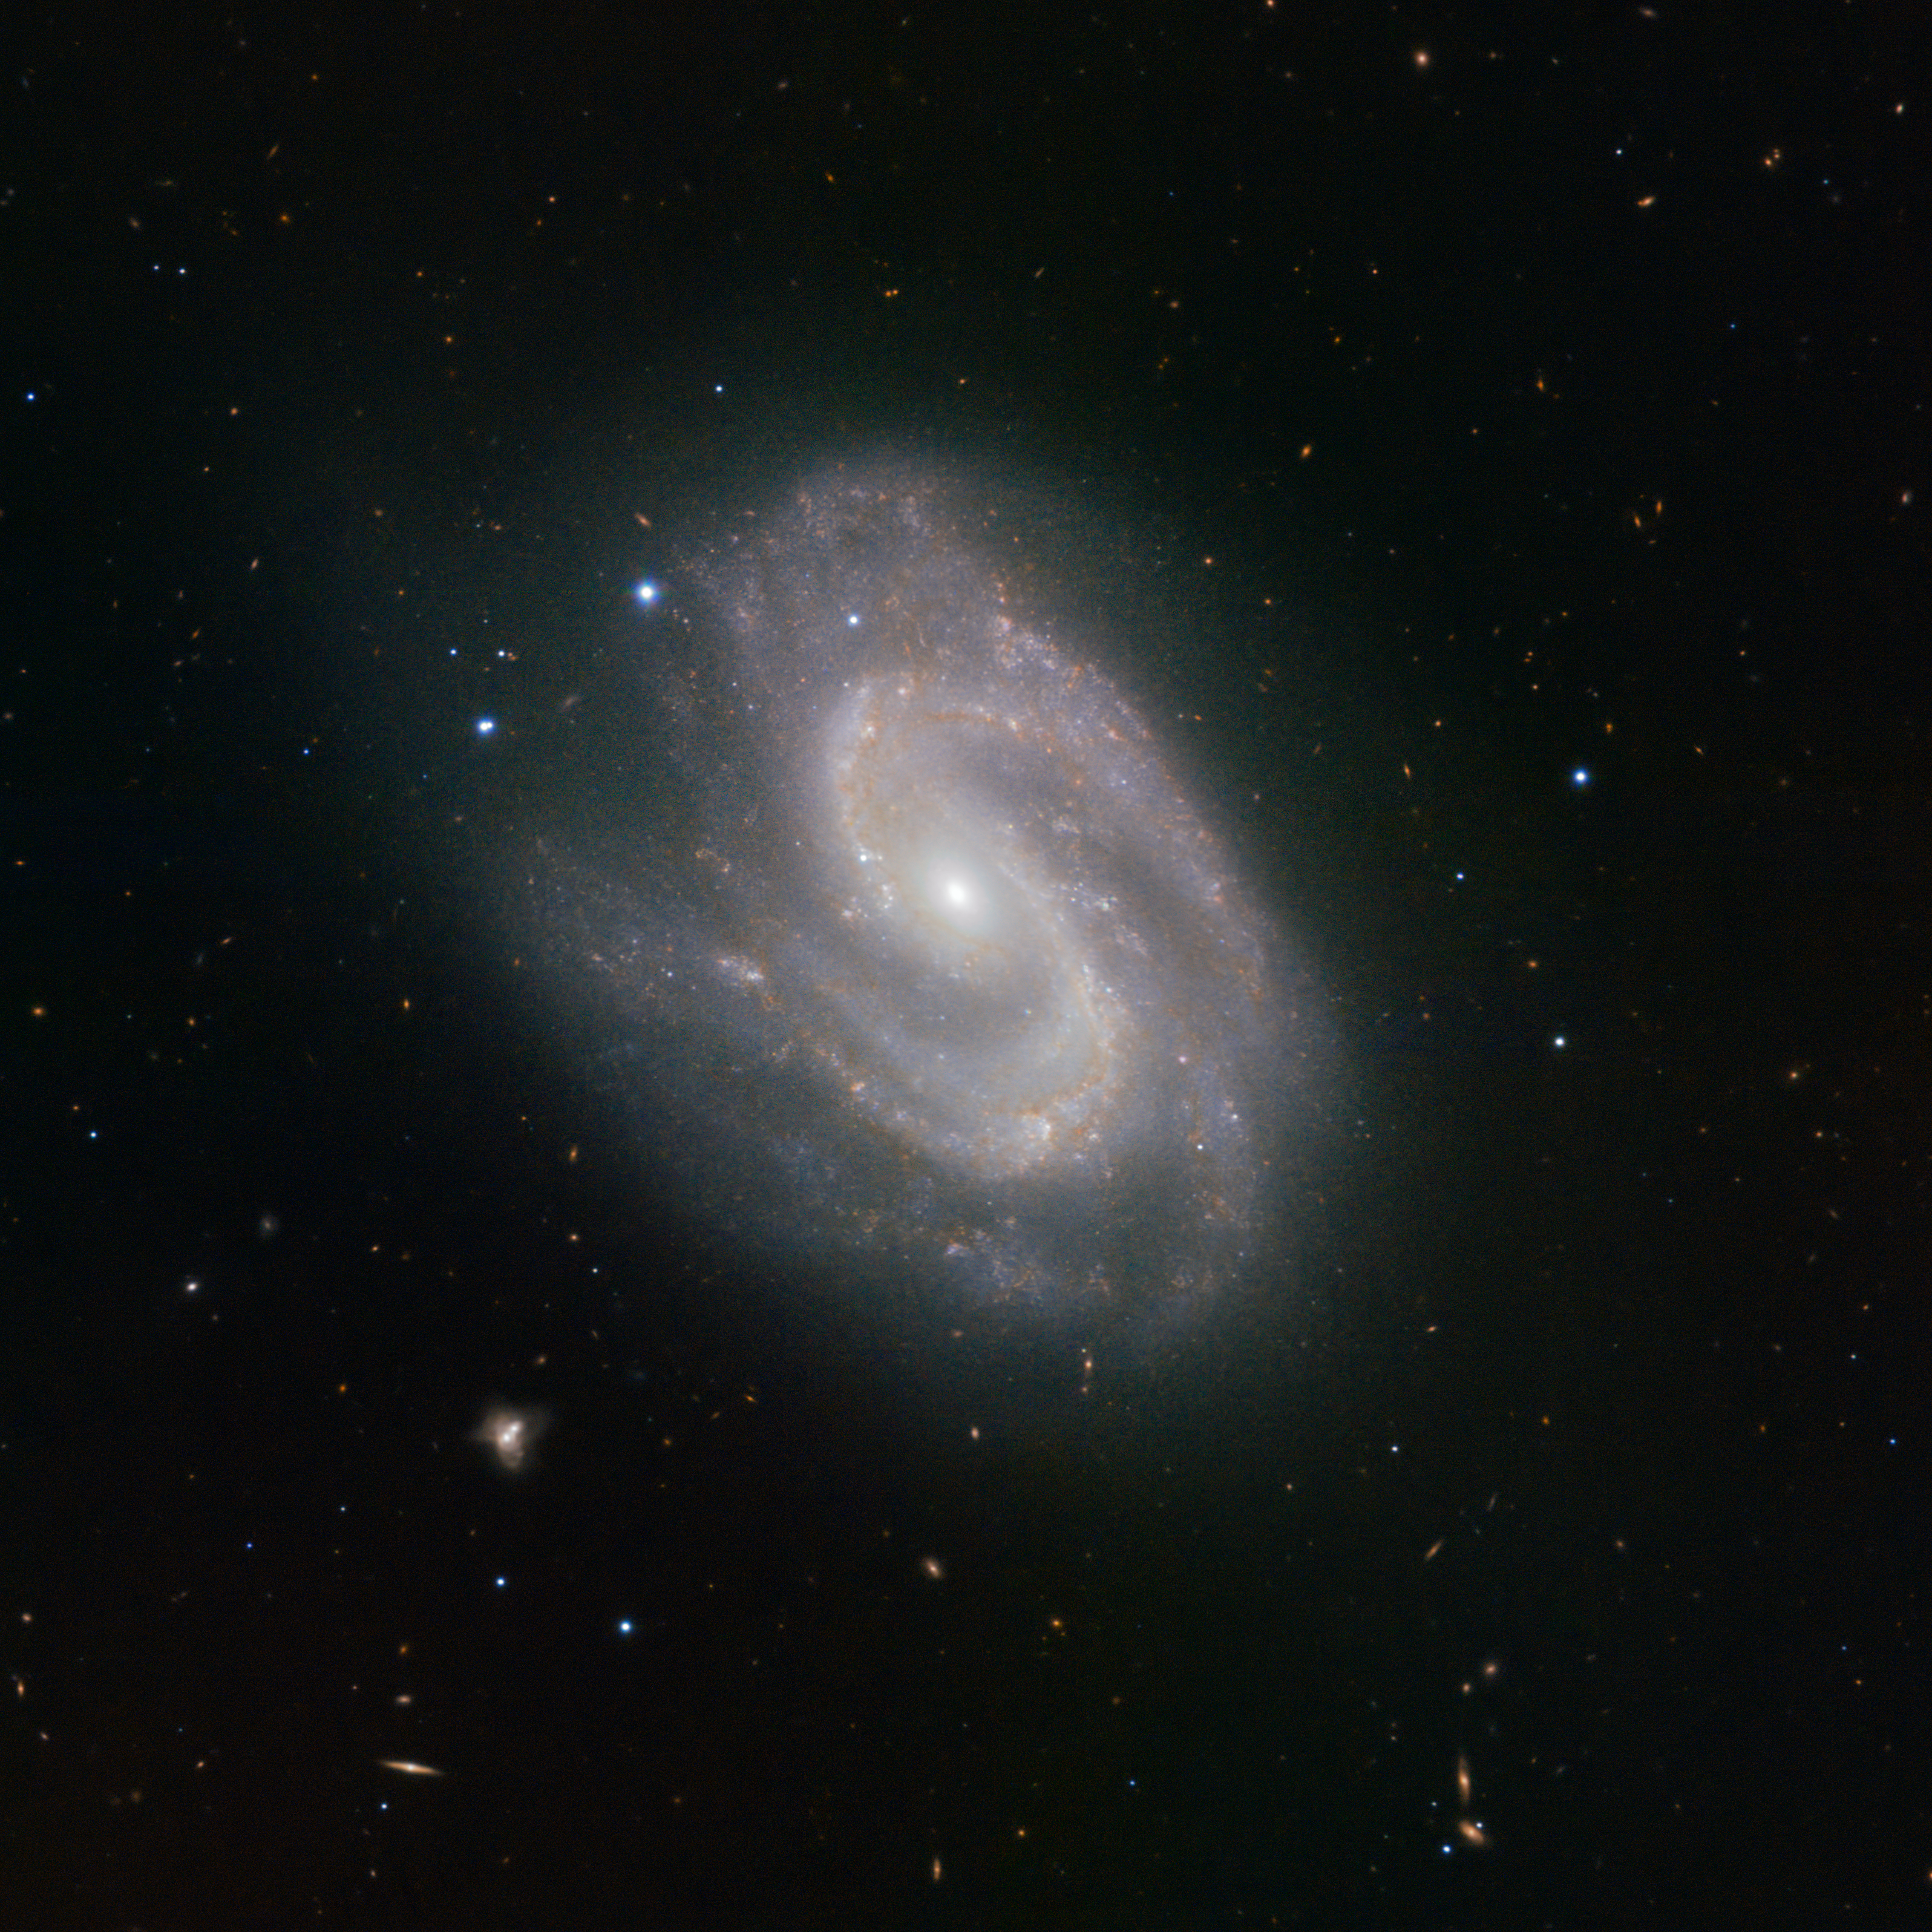

HAWK-I instrument spies a super galaxy

The HAWK-I instrument on ESO's Very Large Telescope (VLT) at the Paranal Observatory in Chile has been used to great effect in producing this distinctive image of the distant galaxy NGC 157. Boasting a central sweep of stars resembling a giant "S", reminiscent of the comic book hero Superman’s symbol, this celestial spiral is indeed a super example of how new technology is helping us to learn more about the cosmos.

HAWK-I stands for High-Acuity Wide-field K-band Imager, and it is one of the latest and most powerful instruments on the VLT. It detects infrared light, allowing us to peer through the gas and dust that normally obscures our view. This reveals an otherwise hidden view of the Universe, and gives astronomers the opportunity to study dense areas of star formation.

Learning more about star formation is an important step towards expanding our understanding of our own origins. The same processes that are coalescing material in NGC 157 and creating stars there took place around 4.5 billion years ago in the Milky Way to form our own star, the Sun.

NGC 157 is faint at about magnitude 11, but can be tracked down by dedicated amateur astronomers. It is located within the constellation of Cetus (the Sea Monster).

Credit: ESO